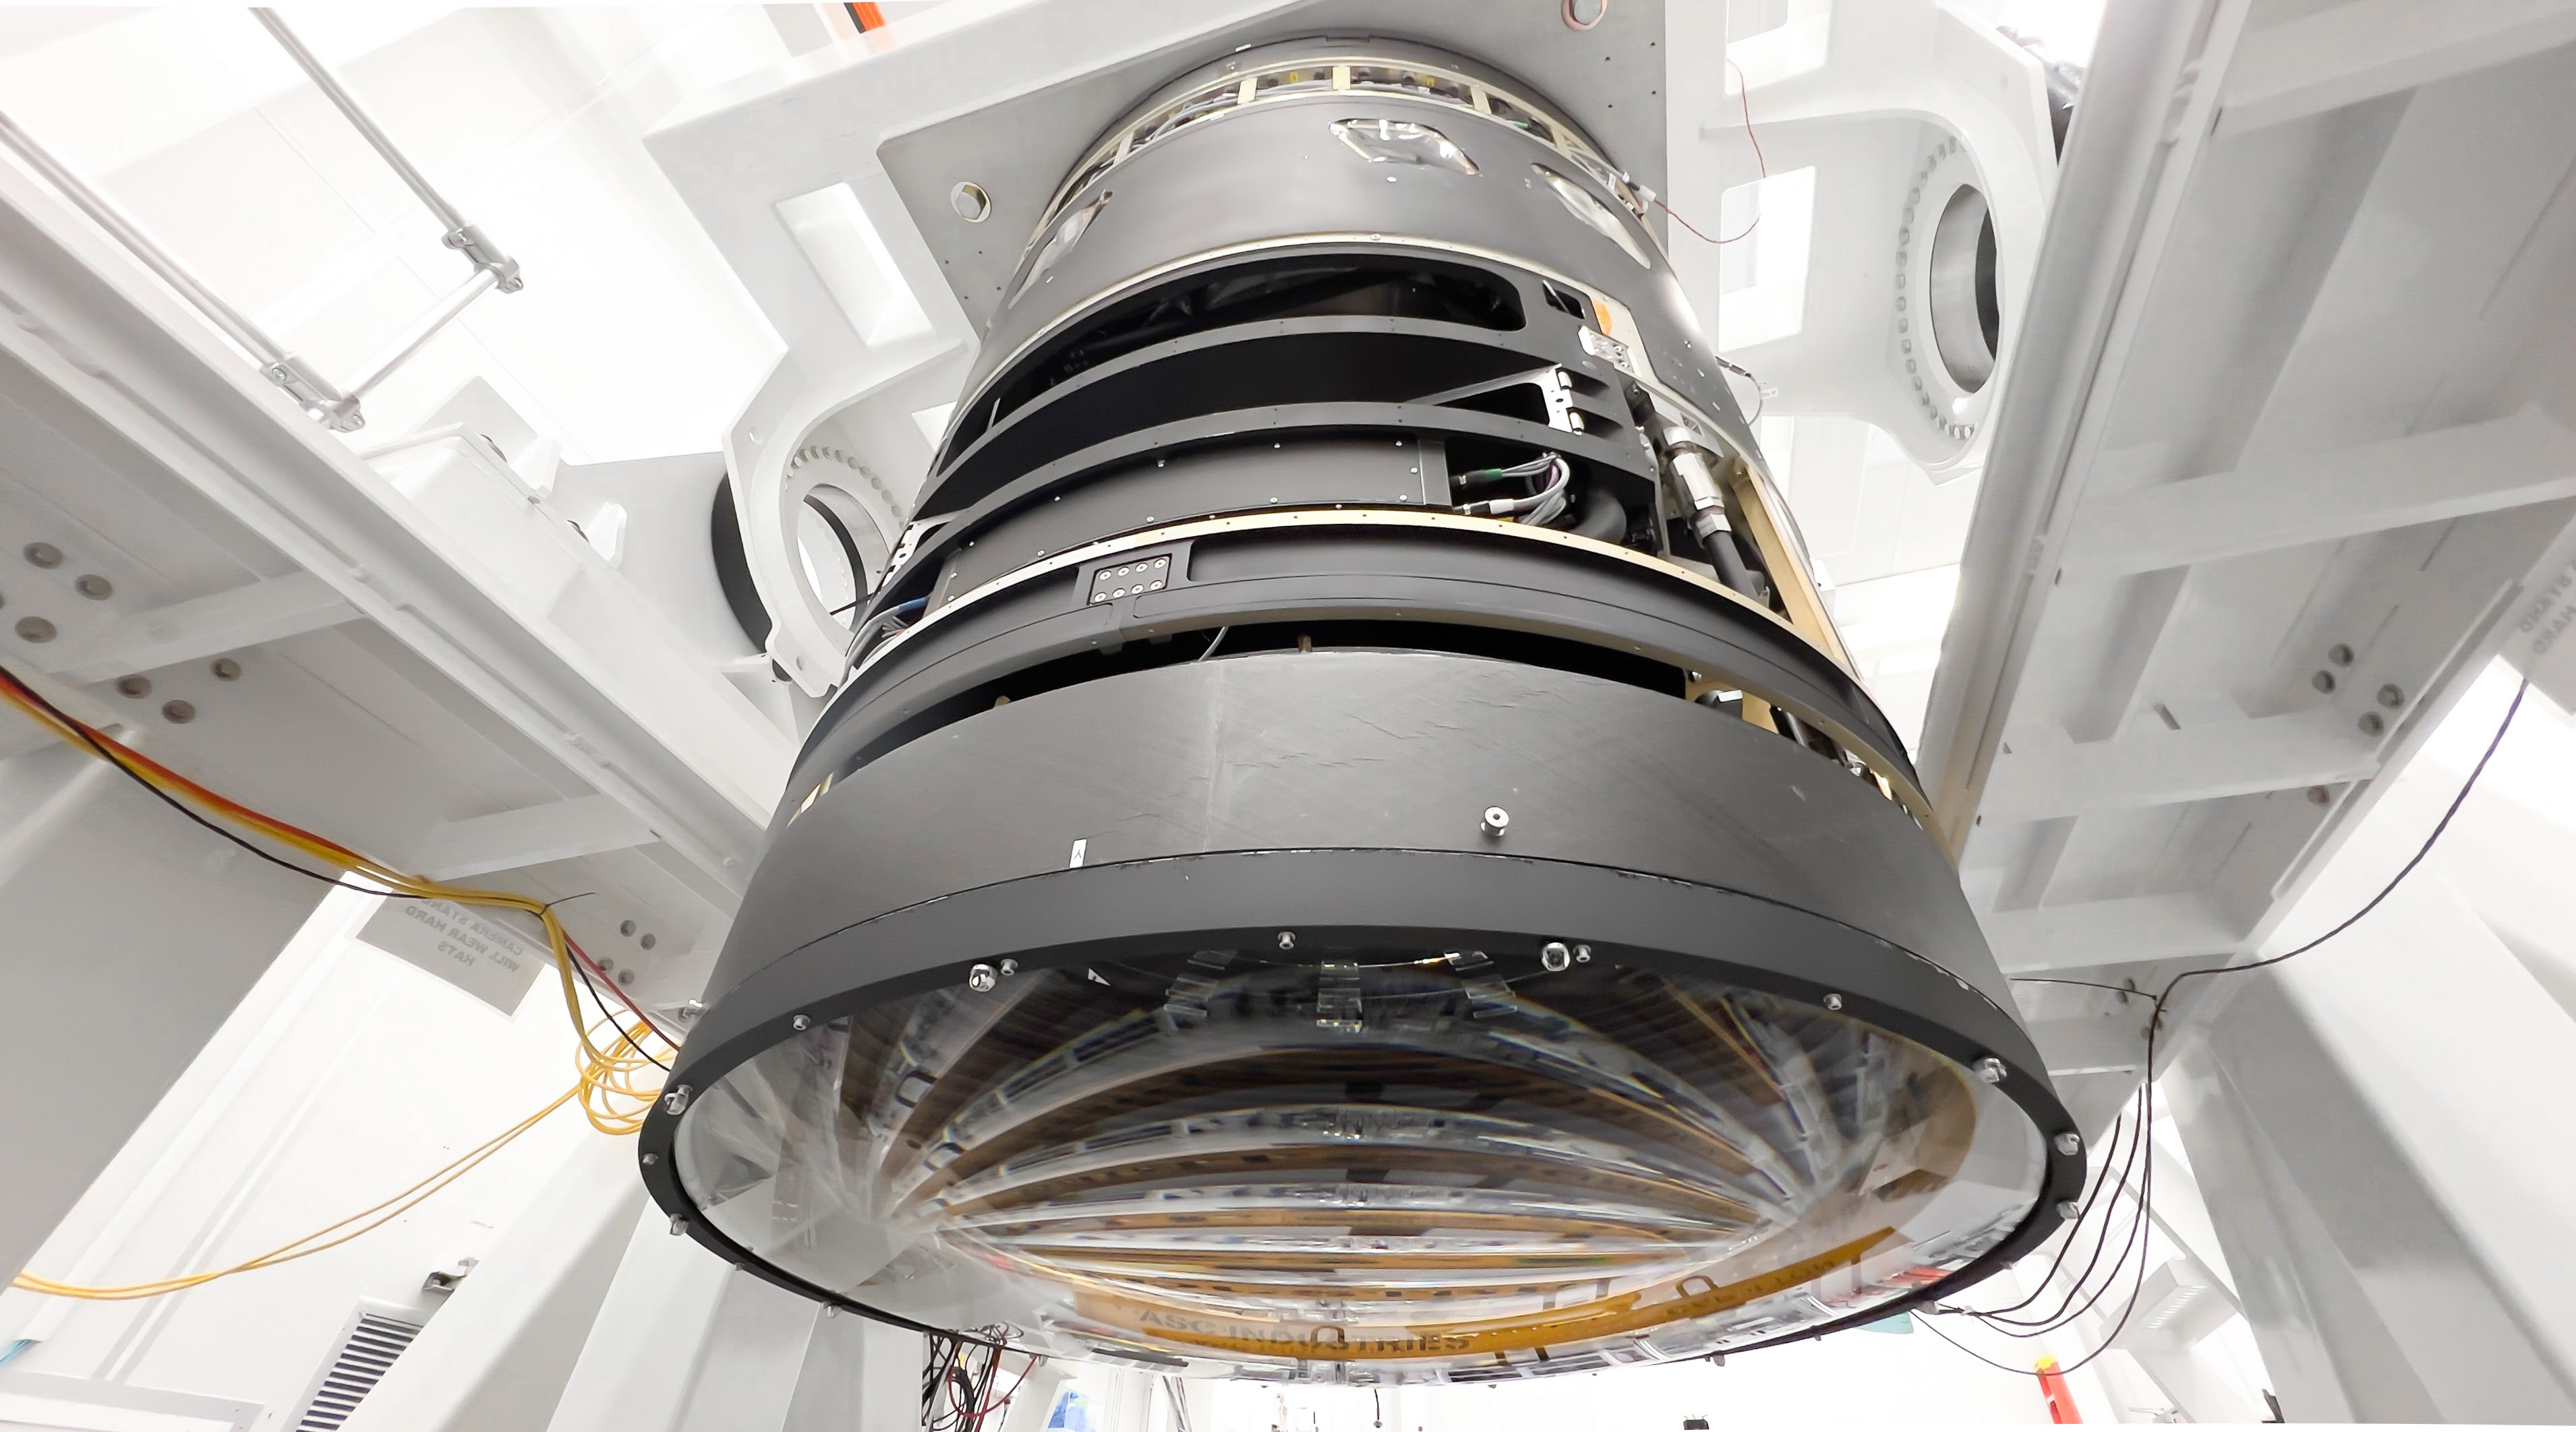

LSST Lens Cap Off

Researchers at SLAC National Accelerator Laboratory are nearly done with the LSST Camera, the world's largest digital camera ever built for astronomy. Roughly the size of a small car and weighing in at three tons, the camera features a five-foot wide front lens and a 3,200 megapixel sensor that will be cooled to -100°C to reduce noise. Once complete and in place atop the Vera C. Rubin Observatory's Simonyi Survey Telescope in Chile, the camera will survey the southern night sky for a decade, creating a trove of data that scientists will pore over to better understand some of the universe's biggest mysteries, including the nature of dark energy and dark matter.

Credit: Jacqueline Ramseyer Orrell/SLAC National Accelerator Laboratory